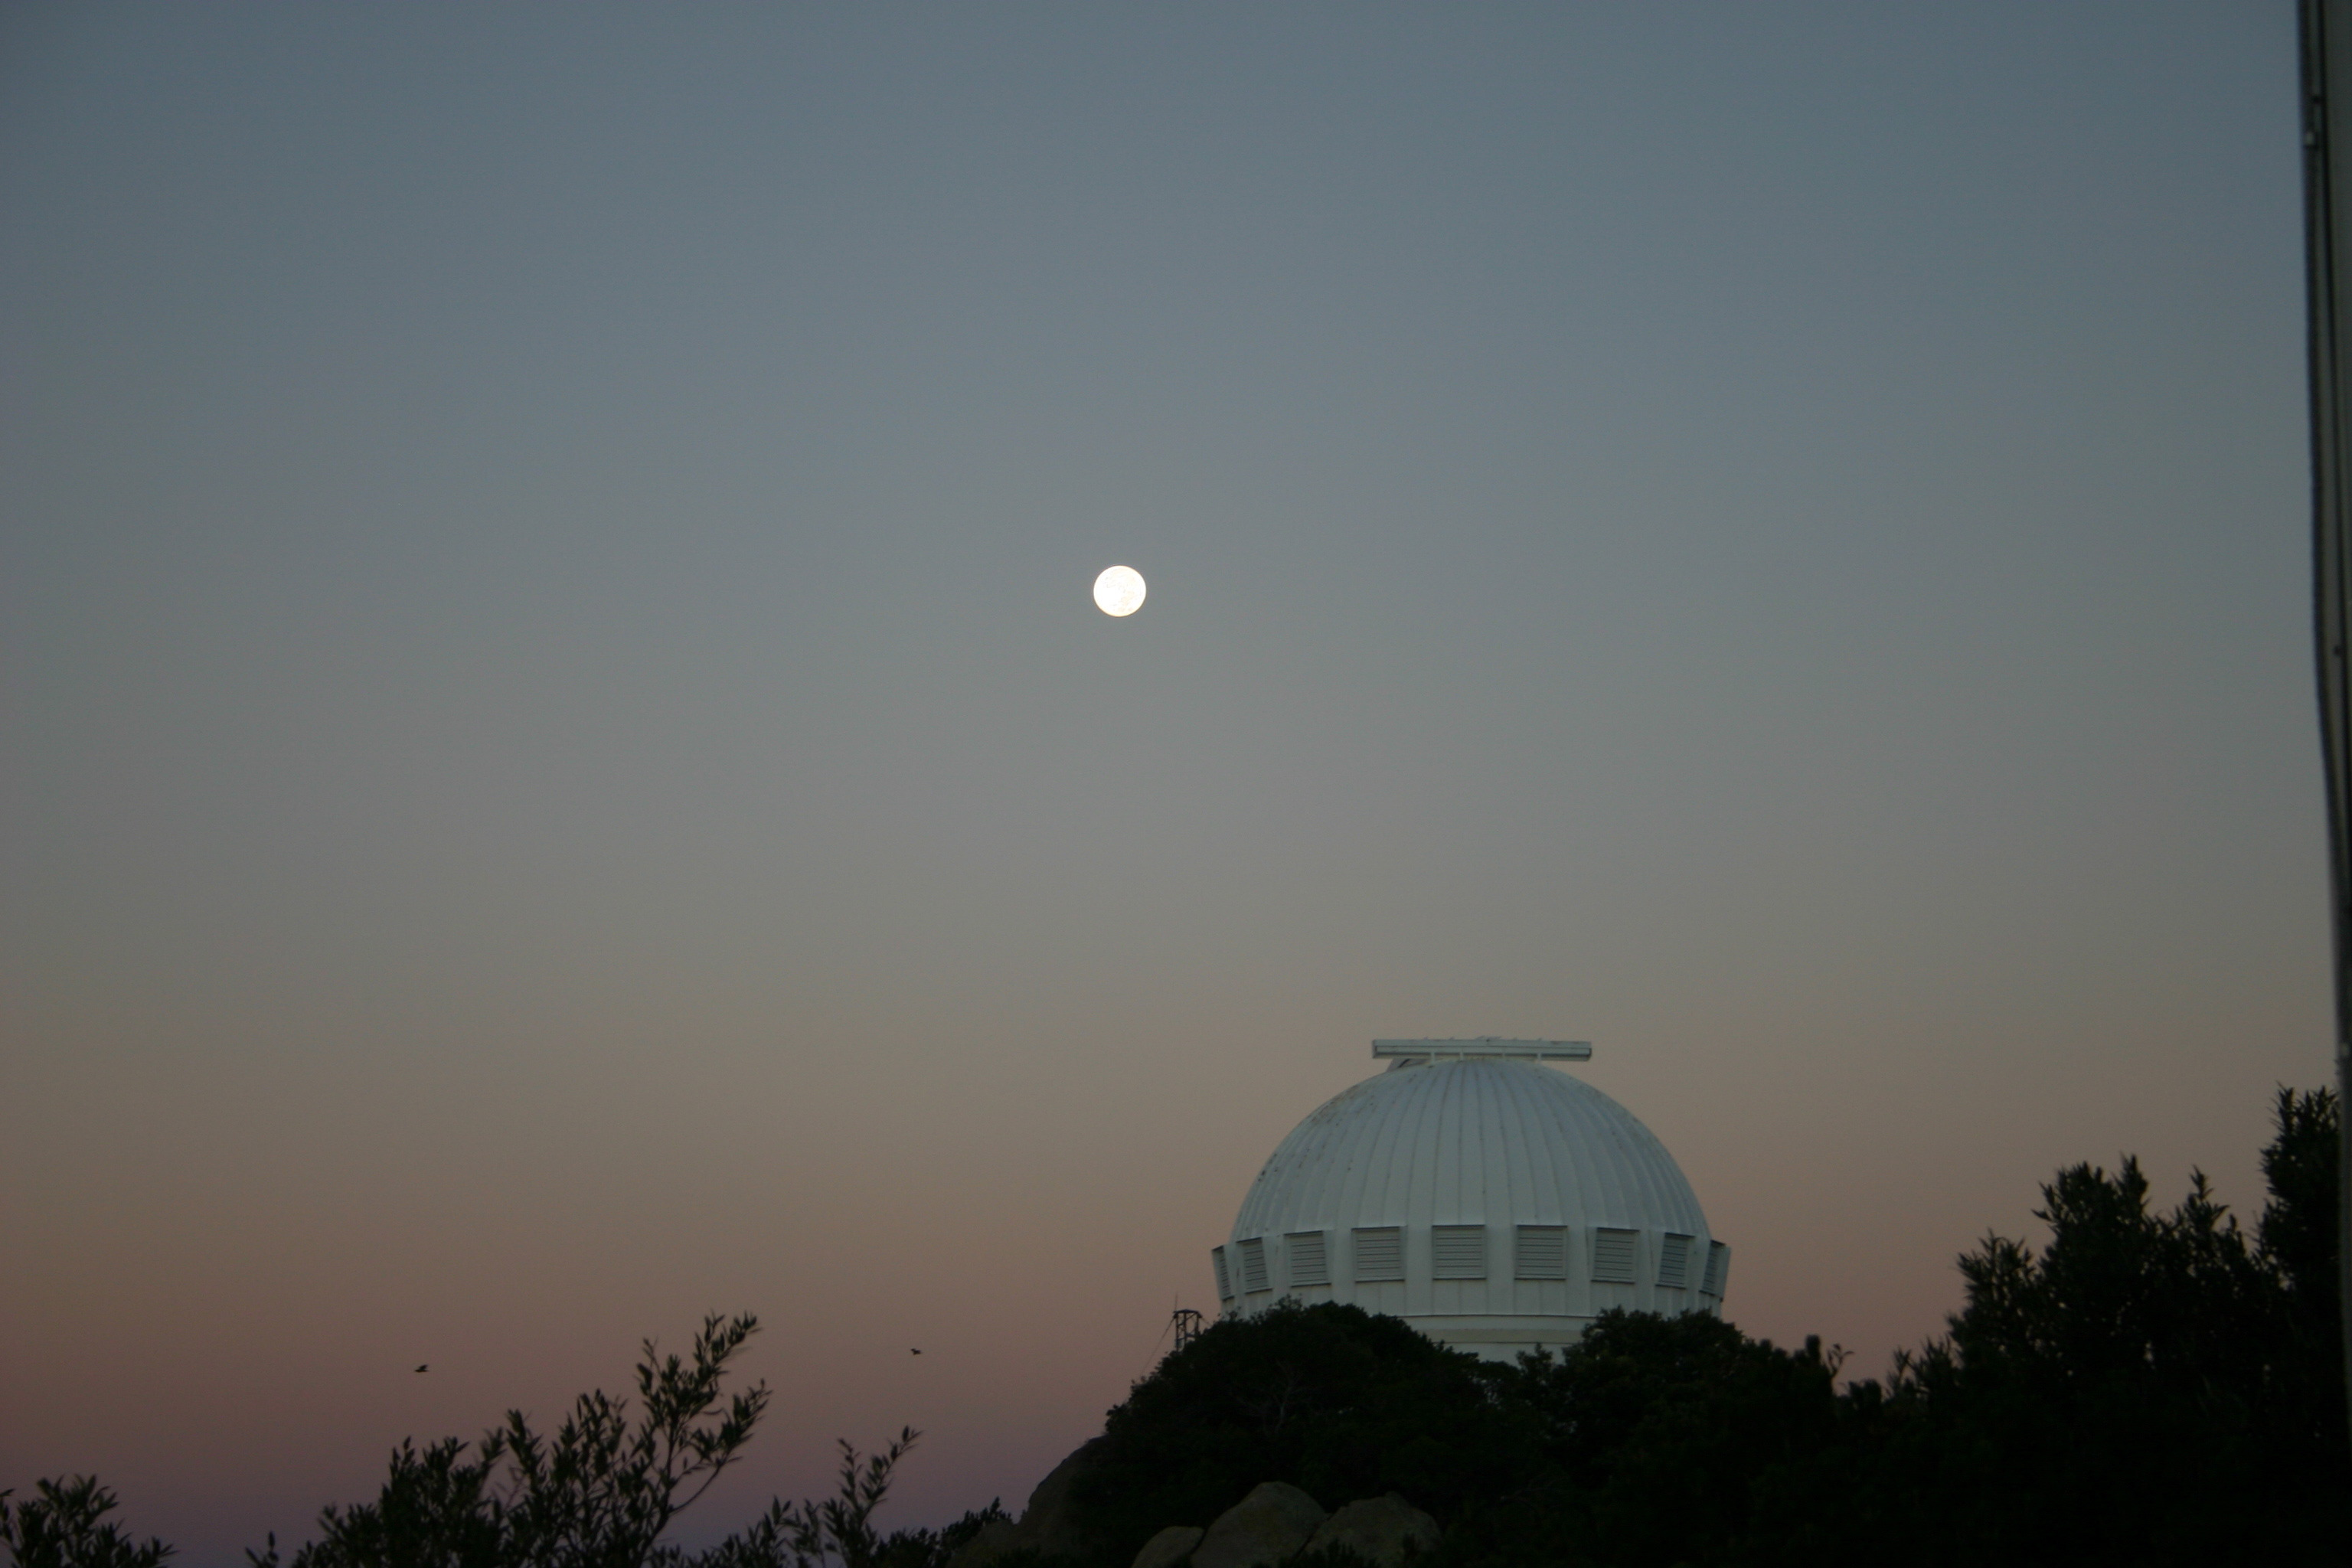

WIYN 0.9-meter with Harvest Moon

Looking west towards the WIYN 0.9-meter telescope at the Kitt Peak National Observatory, the nearly full Harvest Moon (2004) is shown in morning twilight.

Credit: Phil Massey, Lowell Obs./NOIRLab/NSF/AURA/